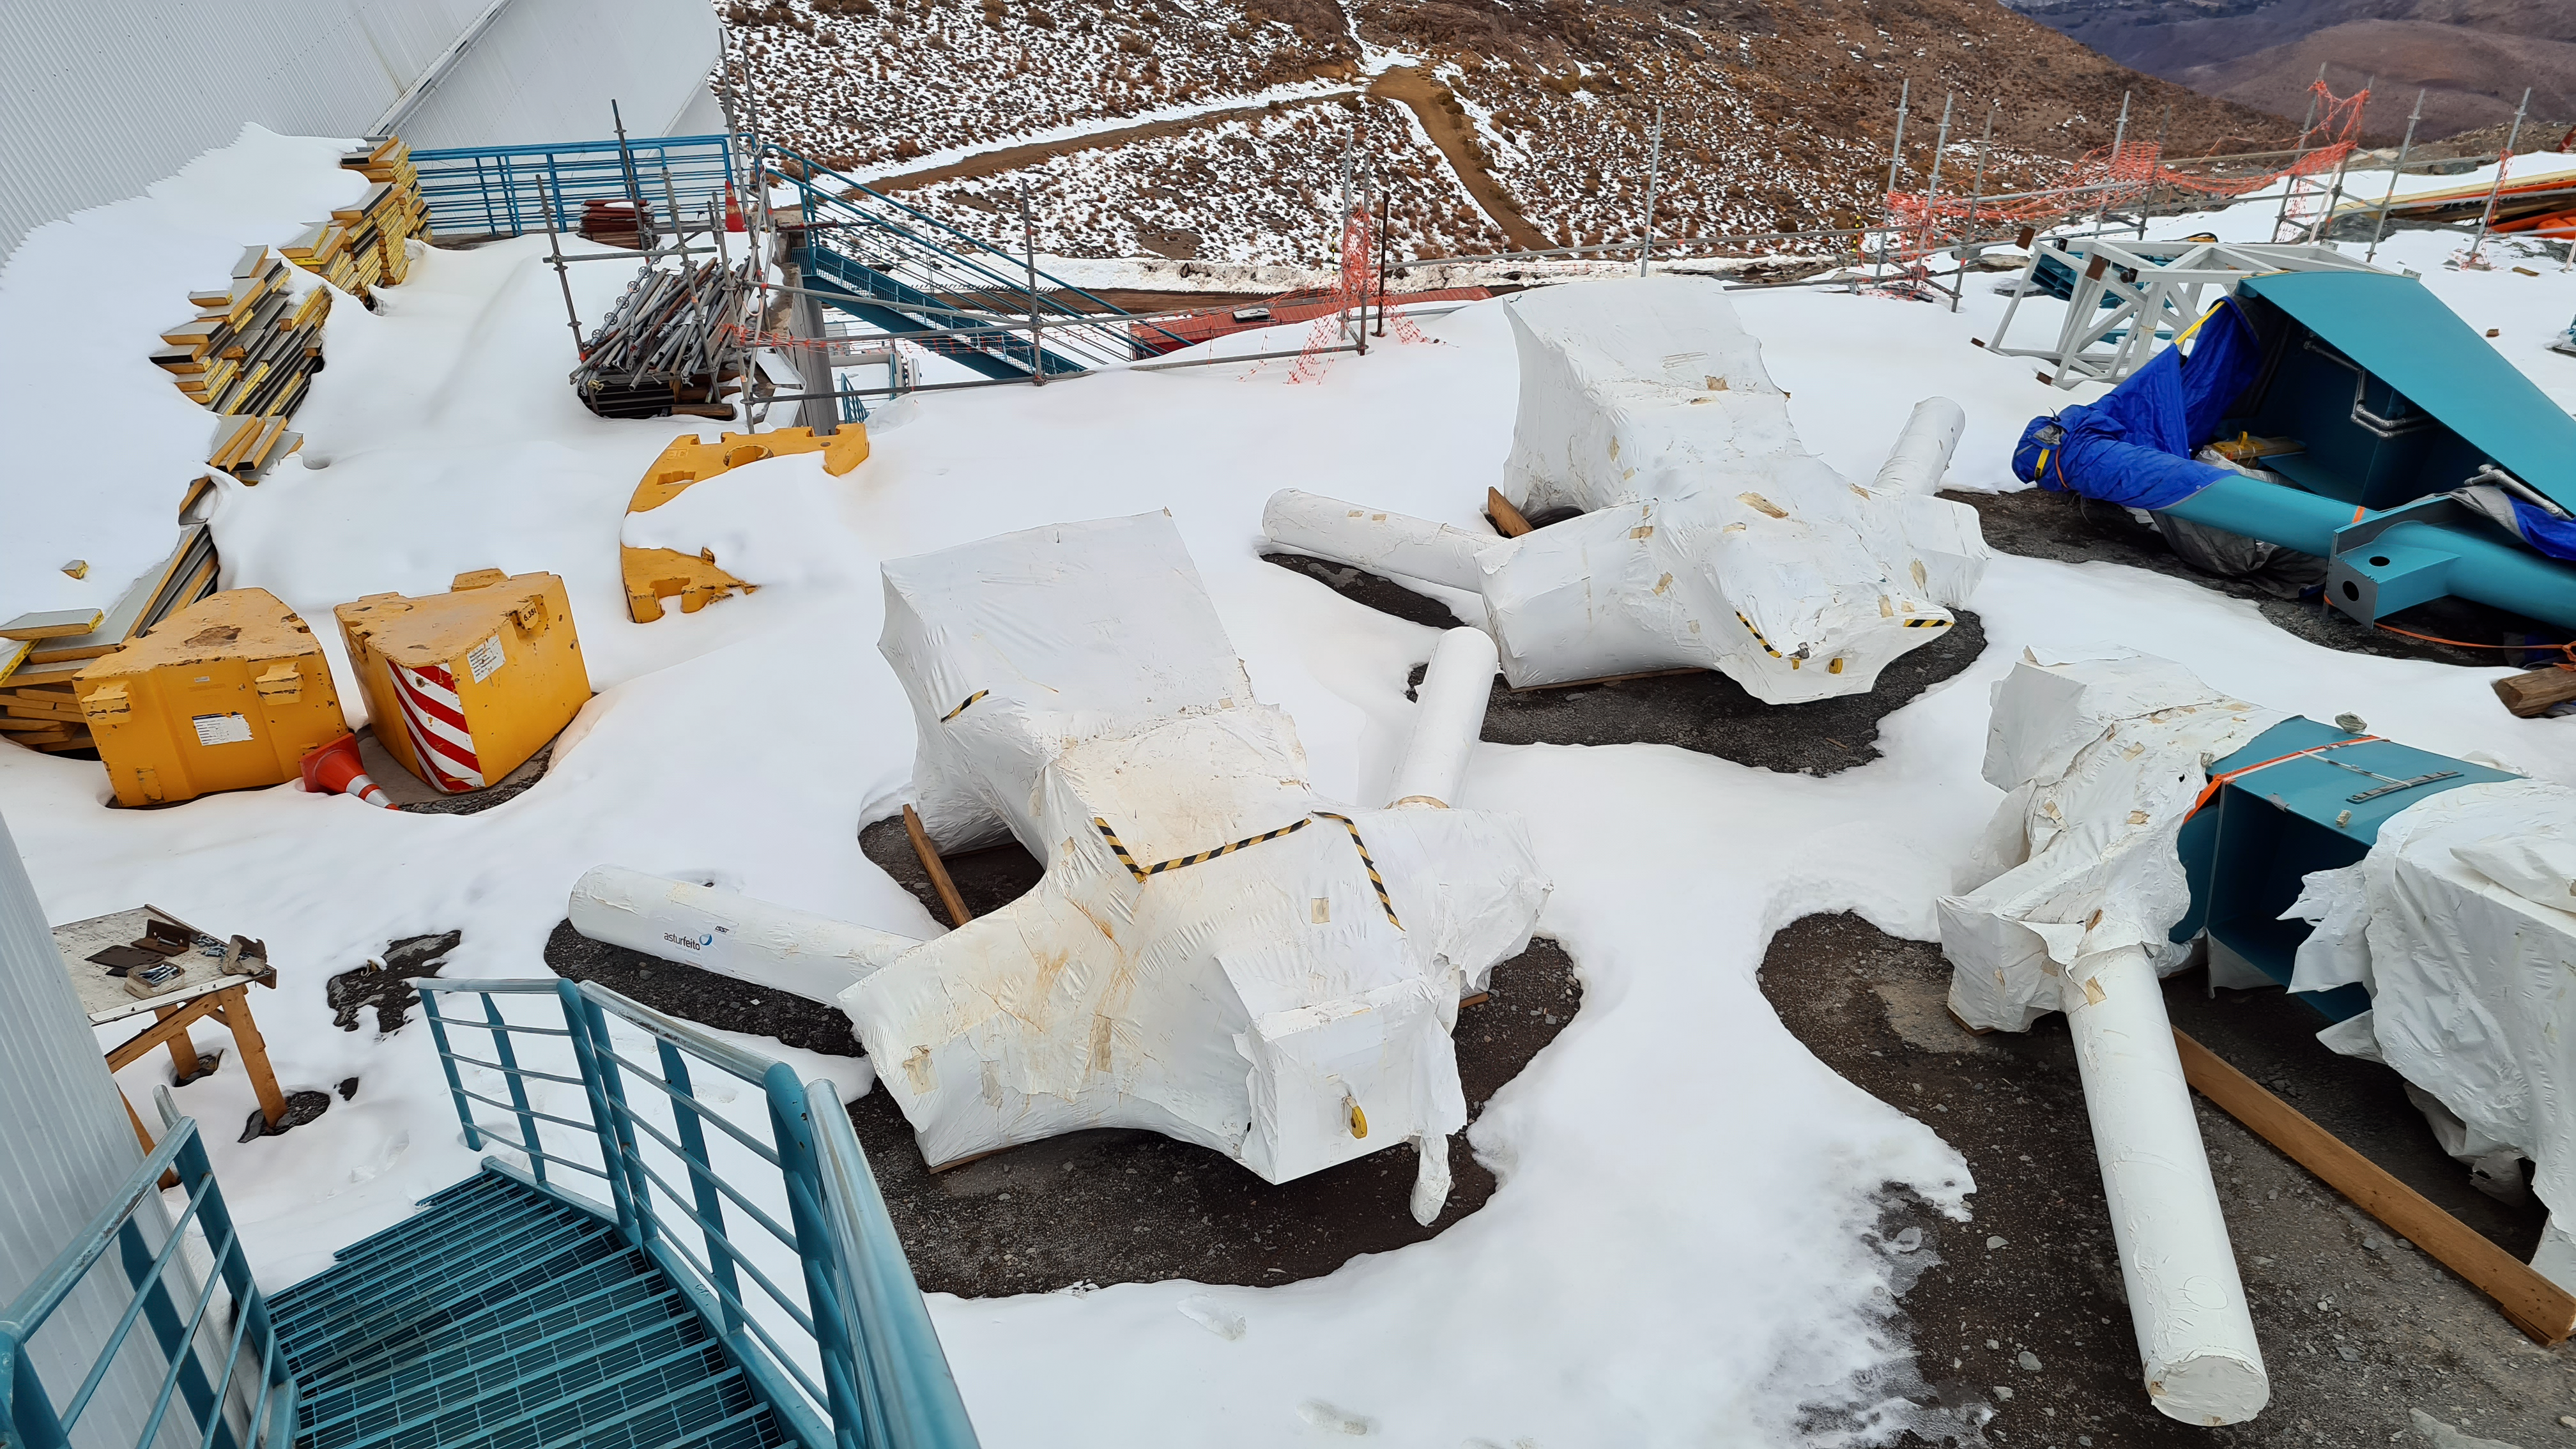

Vera C. Rubin Observatory 22 June 2020

An inspection of the summit 22 June 2020.

Credit: Rubin Observatory/NSF/AURA